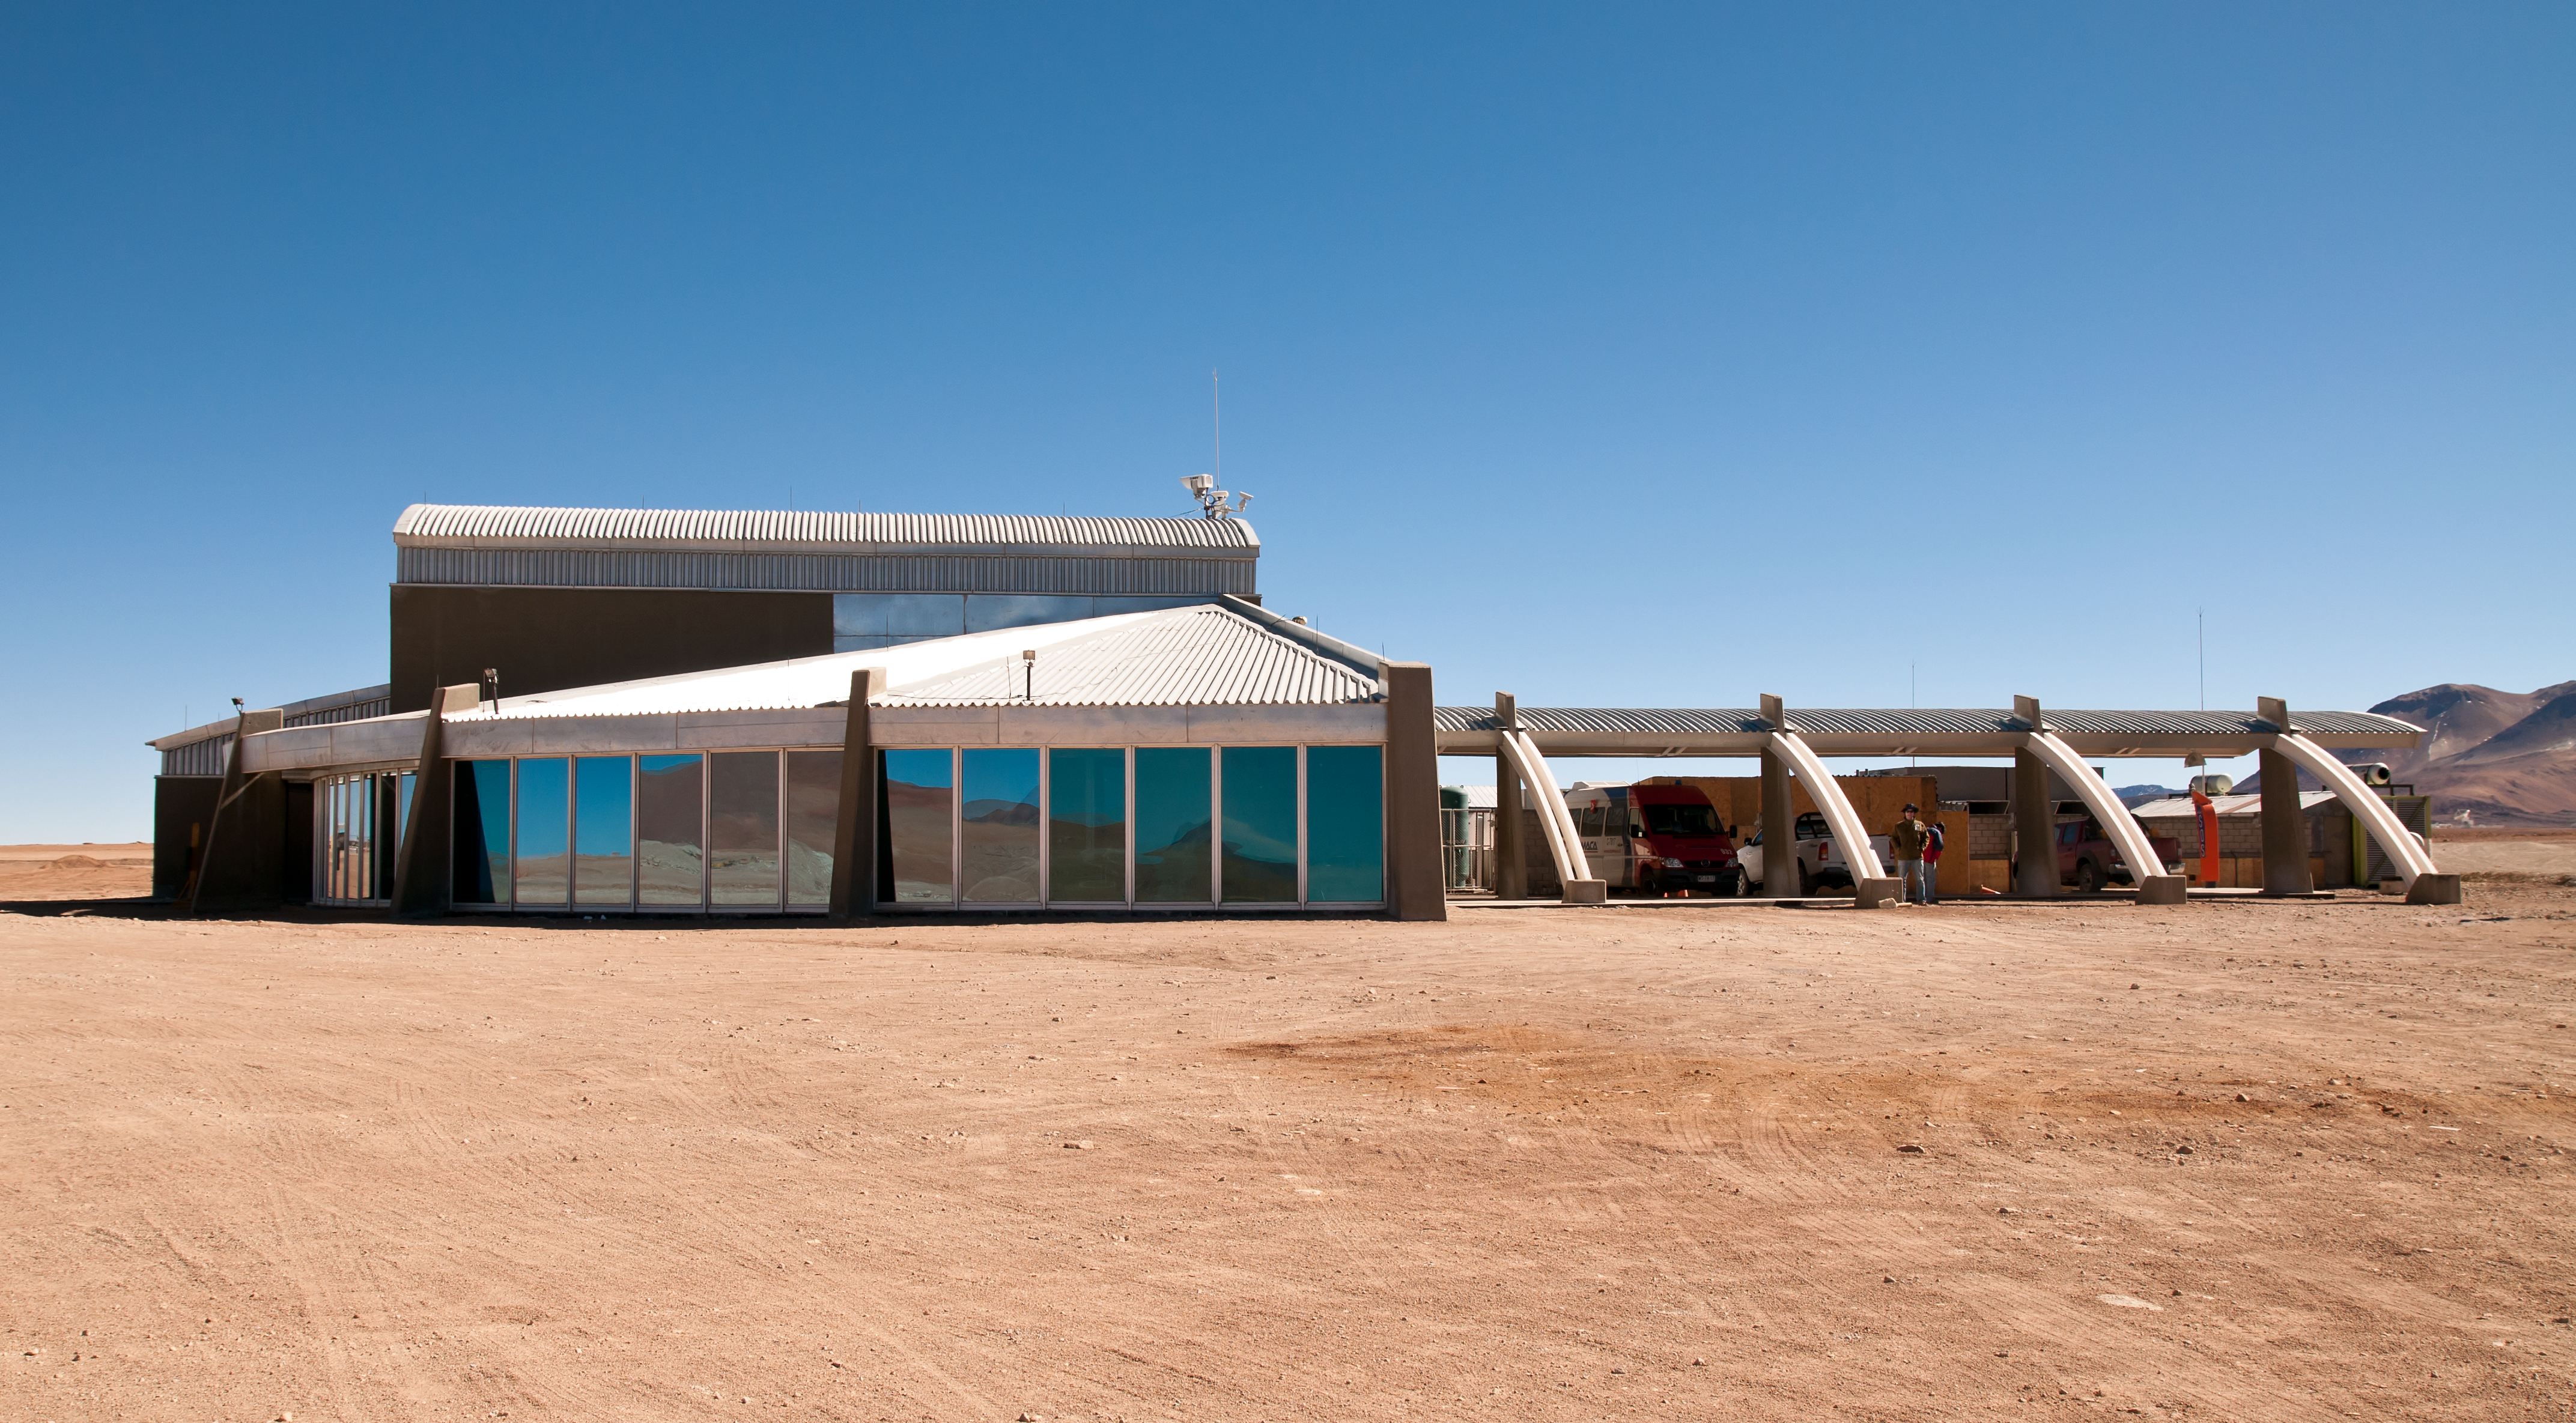

The AOS Technical Building

The ALMA Array Operations Site (AOS) Technical Building, the highest altitude high-tech building in the world, at an altitude of 5000 metres on the Chajnantor Plateau in the Chilean Andes. This building houses the ALMA correlator, one of the most powerful supercomputers in the world. The correlator is a critical component of ALMA, enabling its many antennas, which are separated by up to 16 kilometres on the plateau, to work together as a single, giant telescope.

Credit: ALMA (ESO/NAOJ/NRAO)/A. Caproni (ESO)